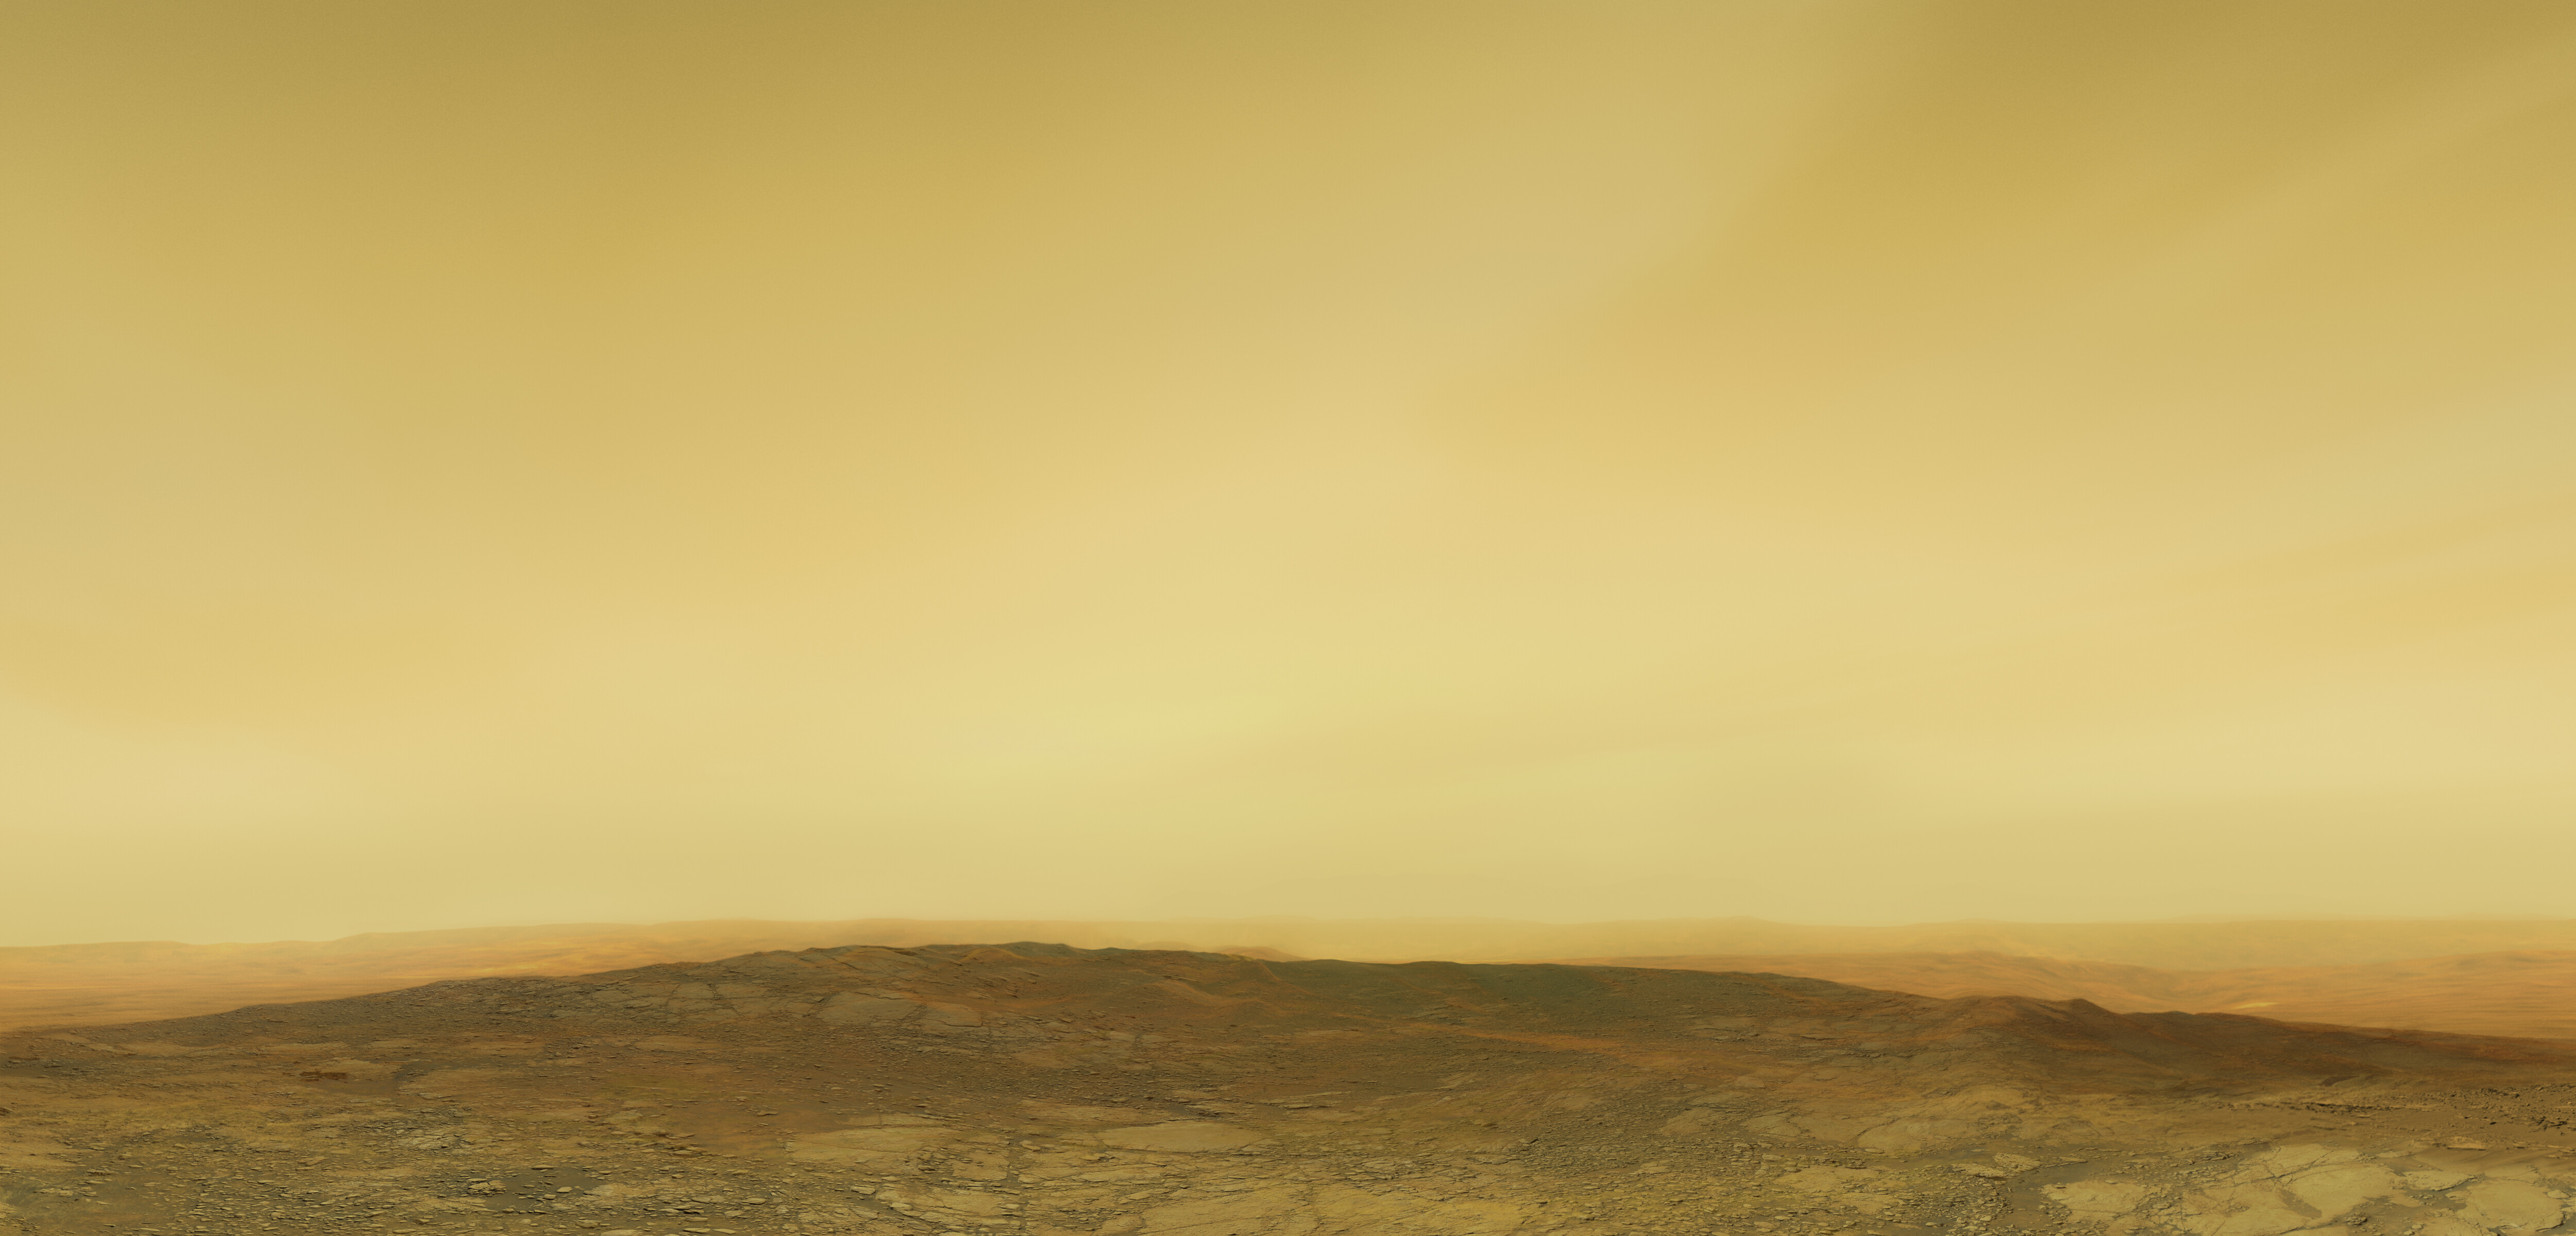

Artistic impression of the Venusian surface

This artistic illustration depicts the Venusian surface and atmosphere.

Credit: ESO/M. Kornmesser